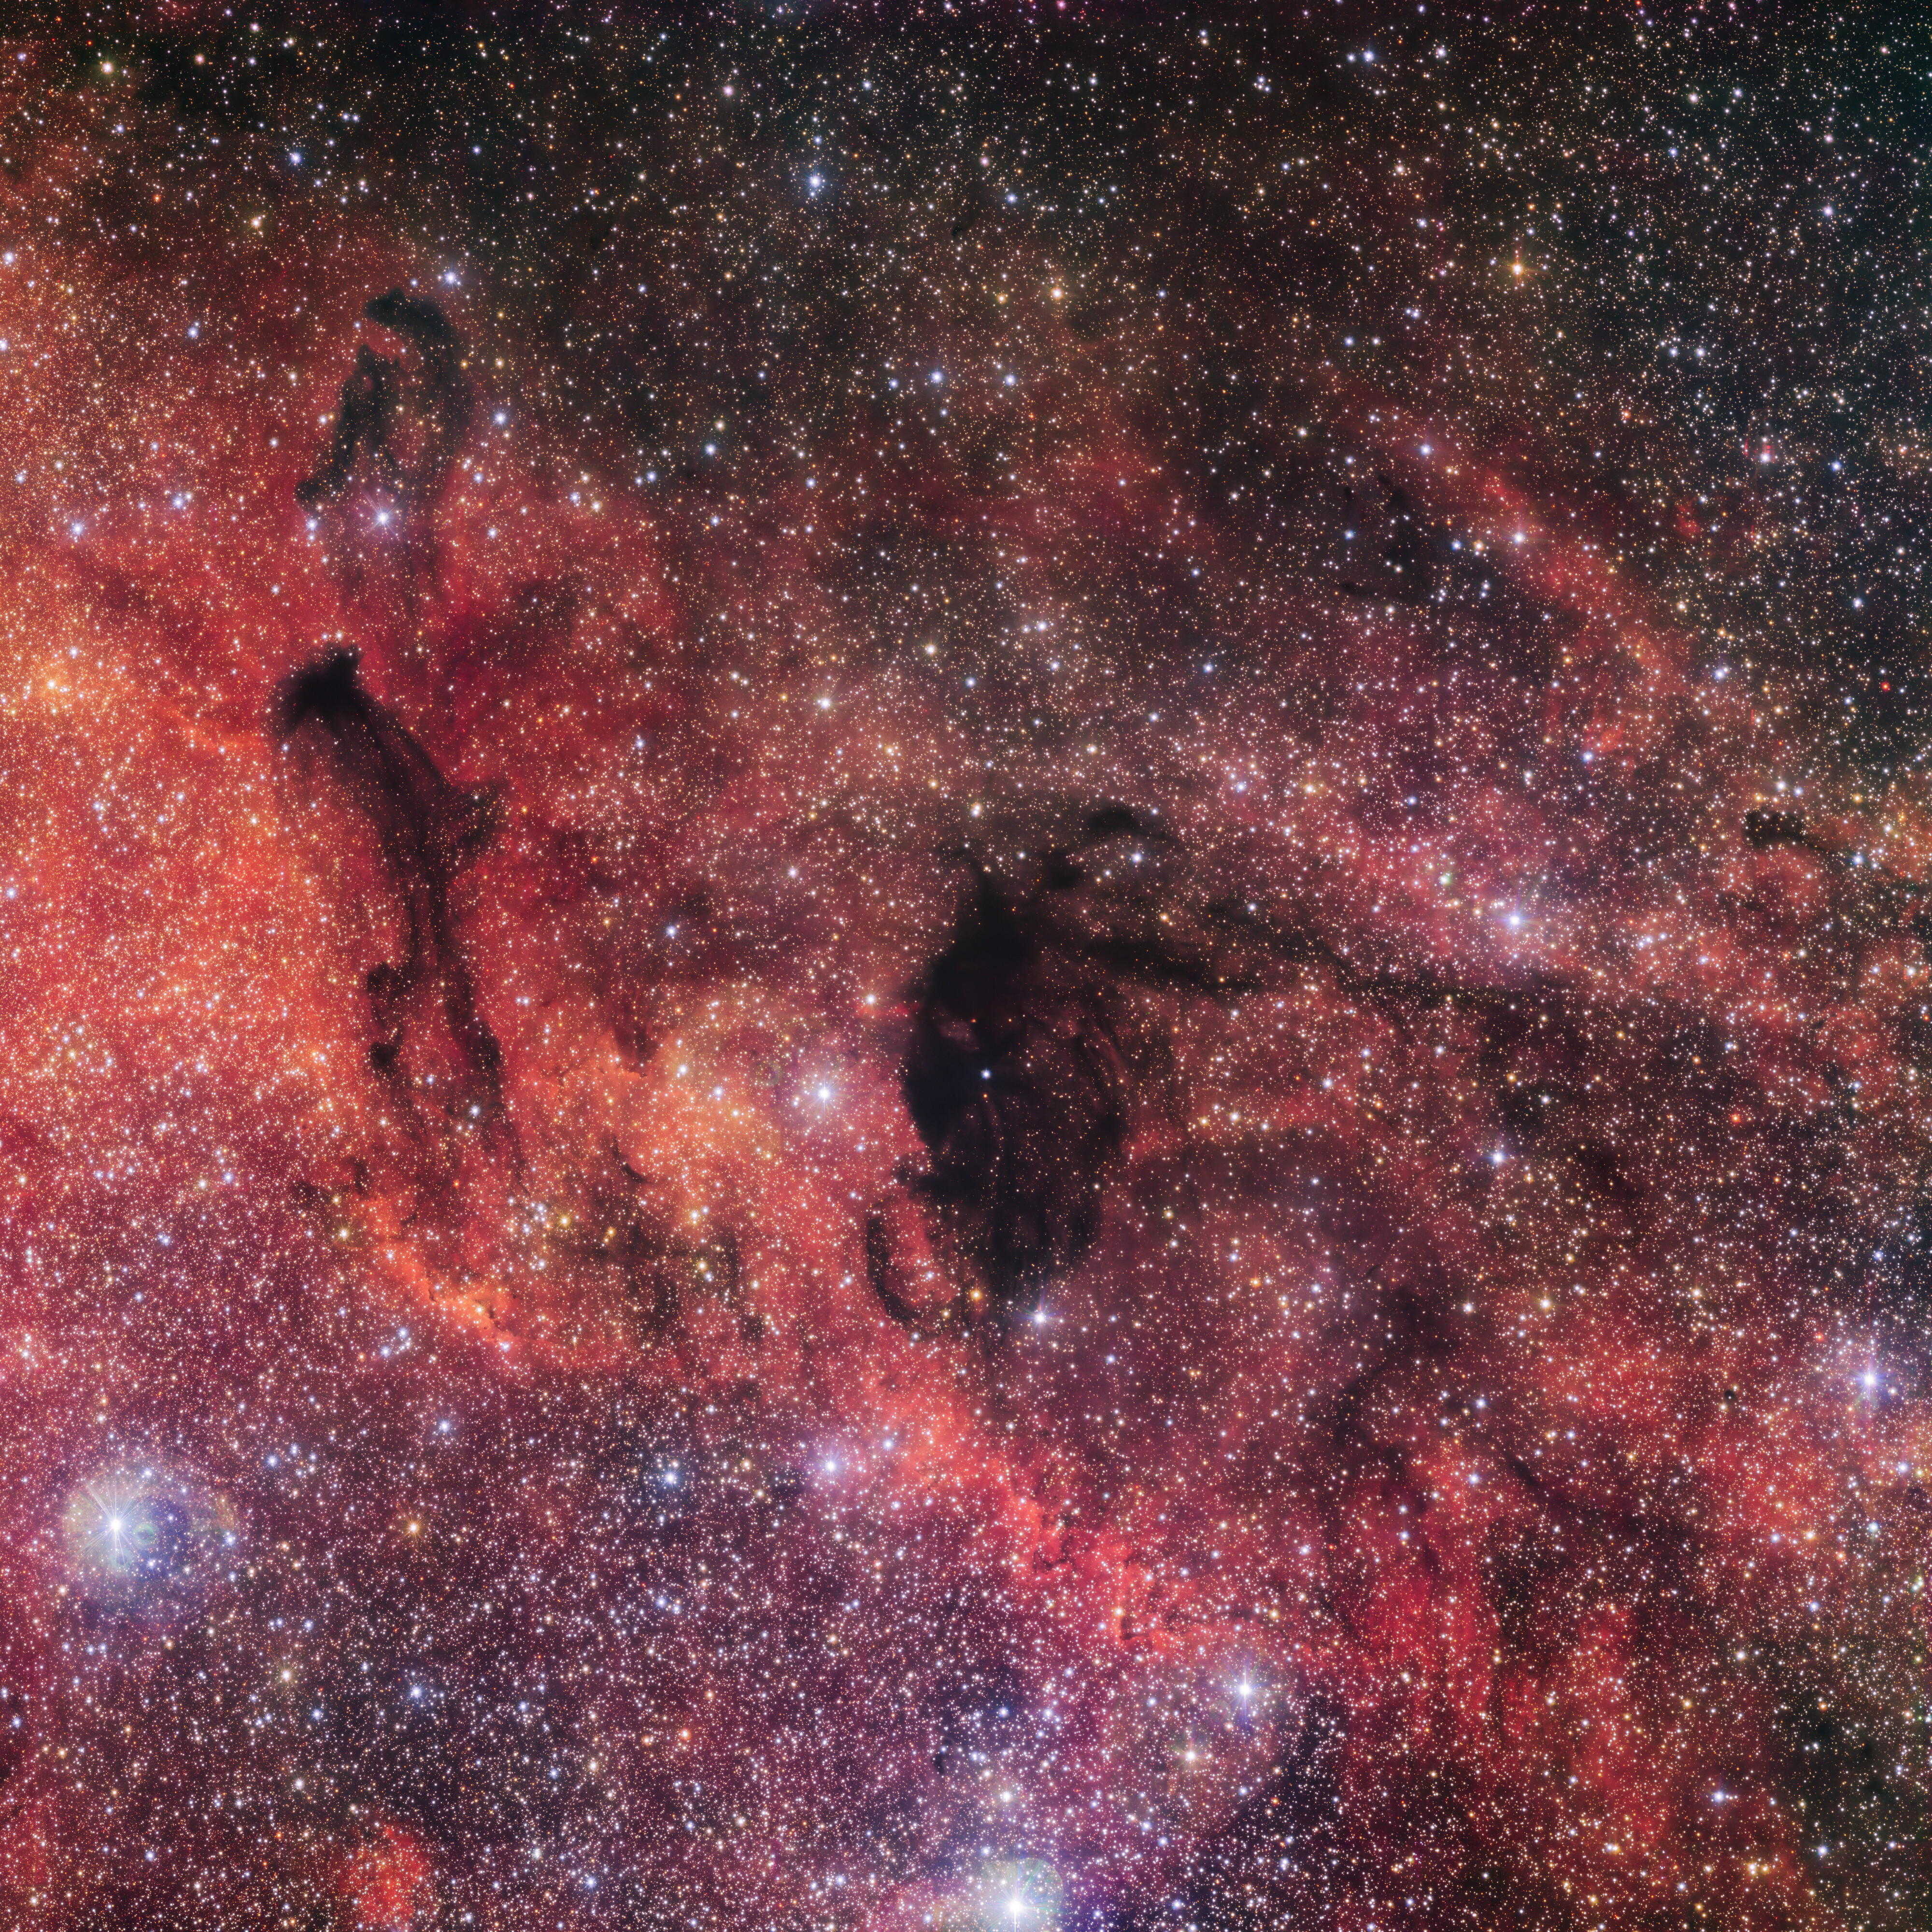

Wispy dark clouds

The dark clouds in this image, taken from ESO’s Paranal Observatory in Chile, almost resemble something supernatural, like the wispy trails of ghosts in the sky. But there is no need to call the ghostbusters! These clouds, known as Barnard 92 (right) and Barnard 93 (left) are dark nebulae: they look pitch black because the dense gas and dust they contain block out the background light, creating these hazy ghostlike features.

These nebulae are stellar nurseries, where new stars are born out of the collapsing dense gas and dust. This whole region of space imaged here is actually part of a much larger stellar complex, called the Small Sagittarius Star Cloud (or Messier 24, catalogued by Charles Messier in 1764). This area is so rich in stars that it is clearly visible to the naked eye during dark nights, in the constellation of Sagittarius.

This image was taken with an enormous 268 million pixel camera called OmegaCAM on the VLT Survey Telescope. OmegaCAM is designed for capturing wide fields like this image, where you could impressively fit four full Moons. This image is part of the VST Photometric Hα Survey of the Southern Galactic Plane and Bulge (VPHAS+), which has mapped diffuse nebulae as well as both young and evolved stars in our galaxy.

Credit: ESO/VPHAS+ team. Acknowledgement: Cambridge Astronomical Survey Unit